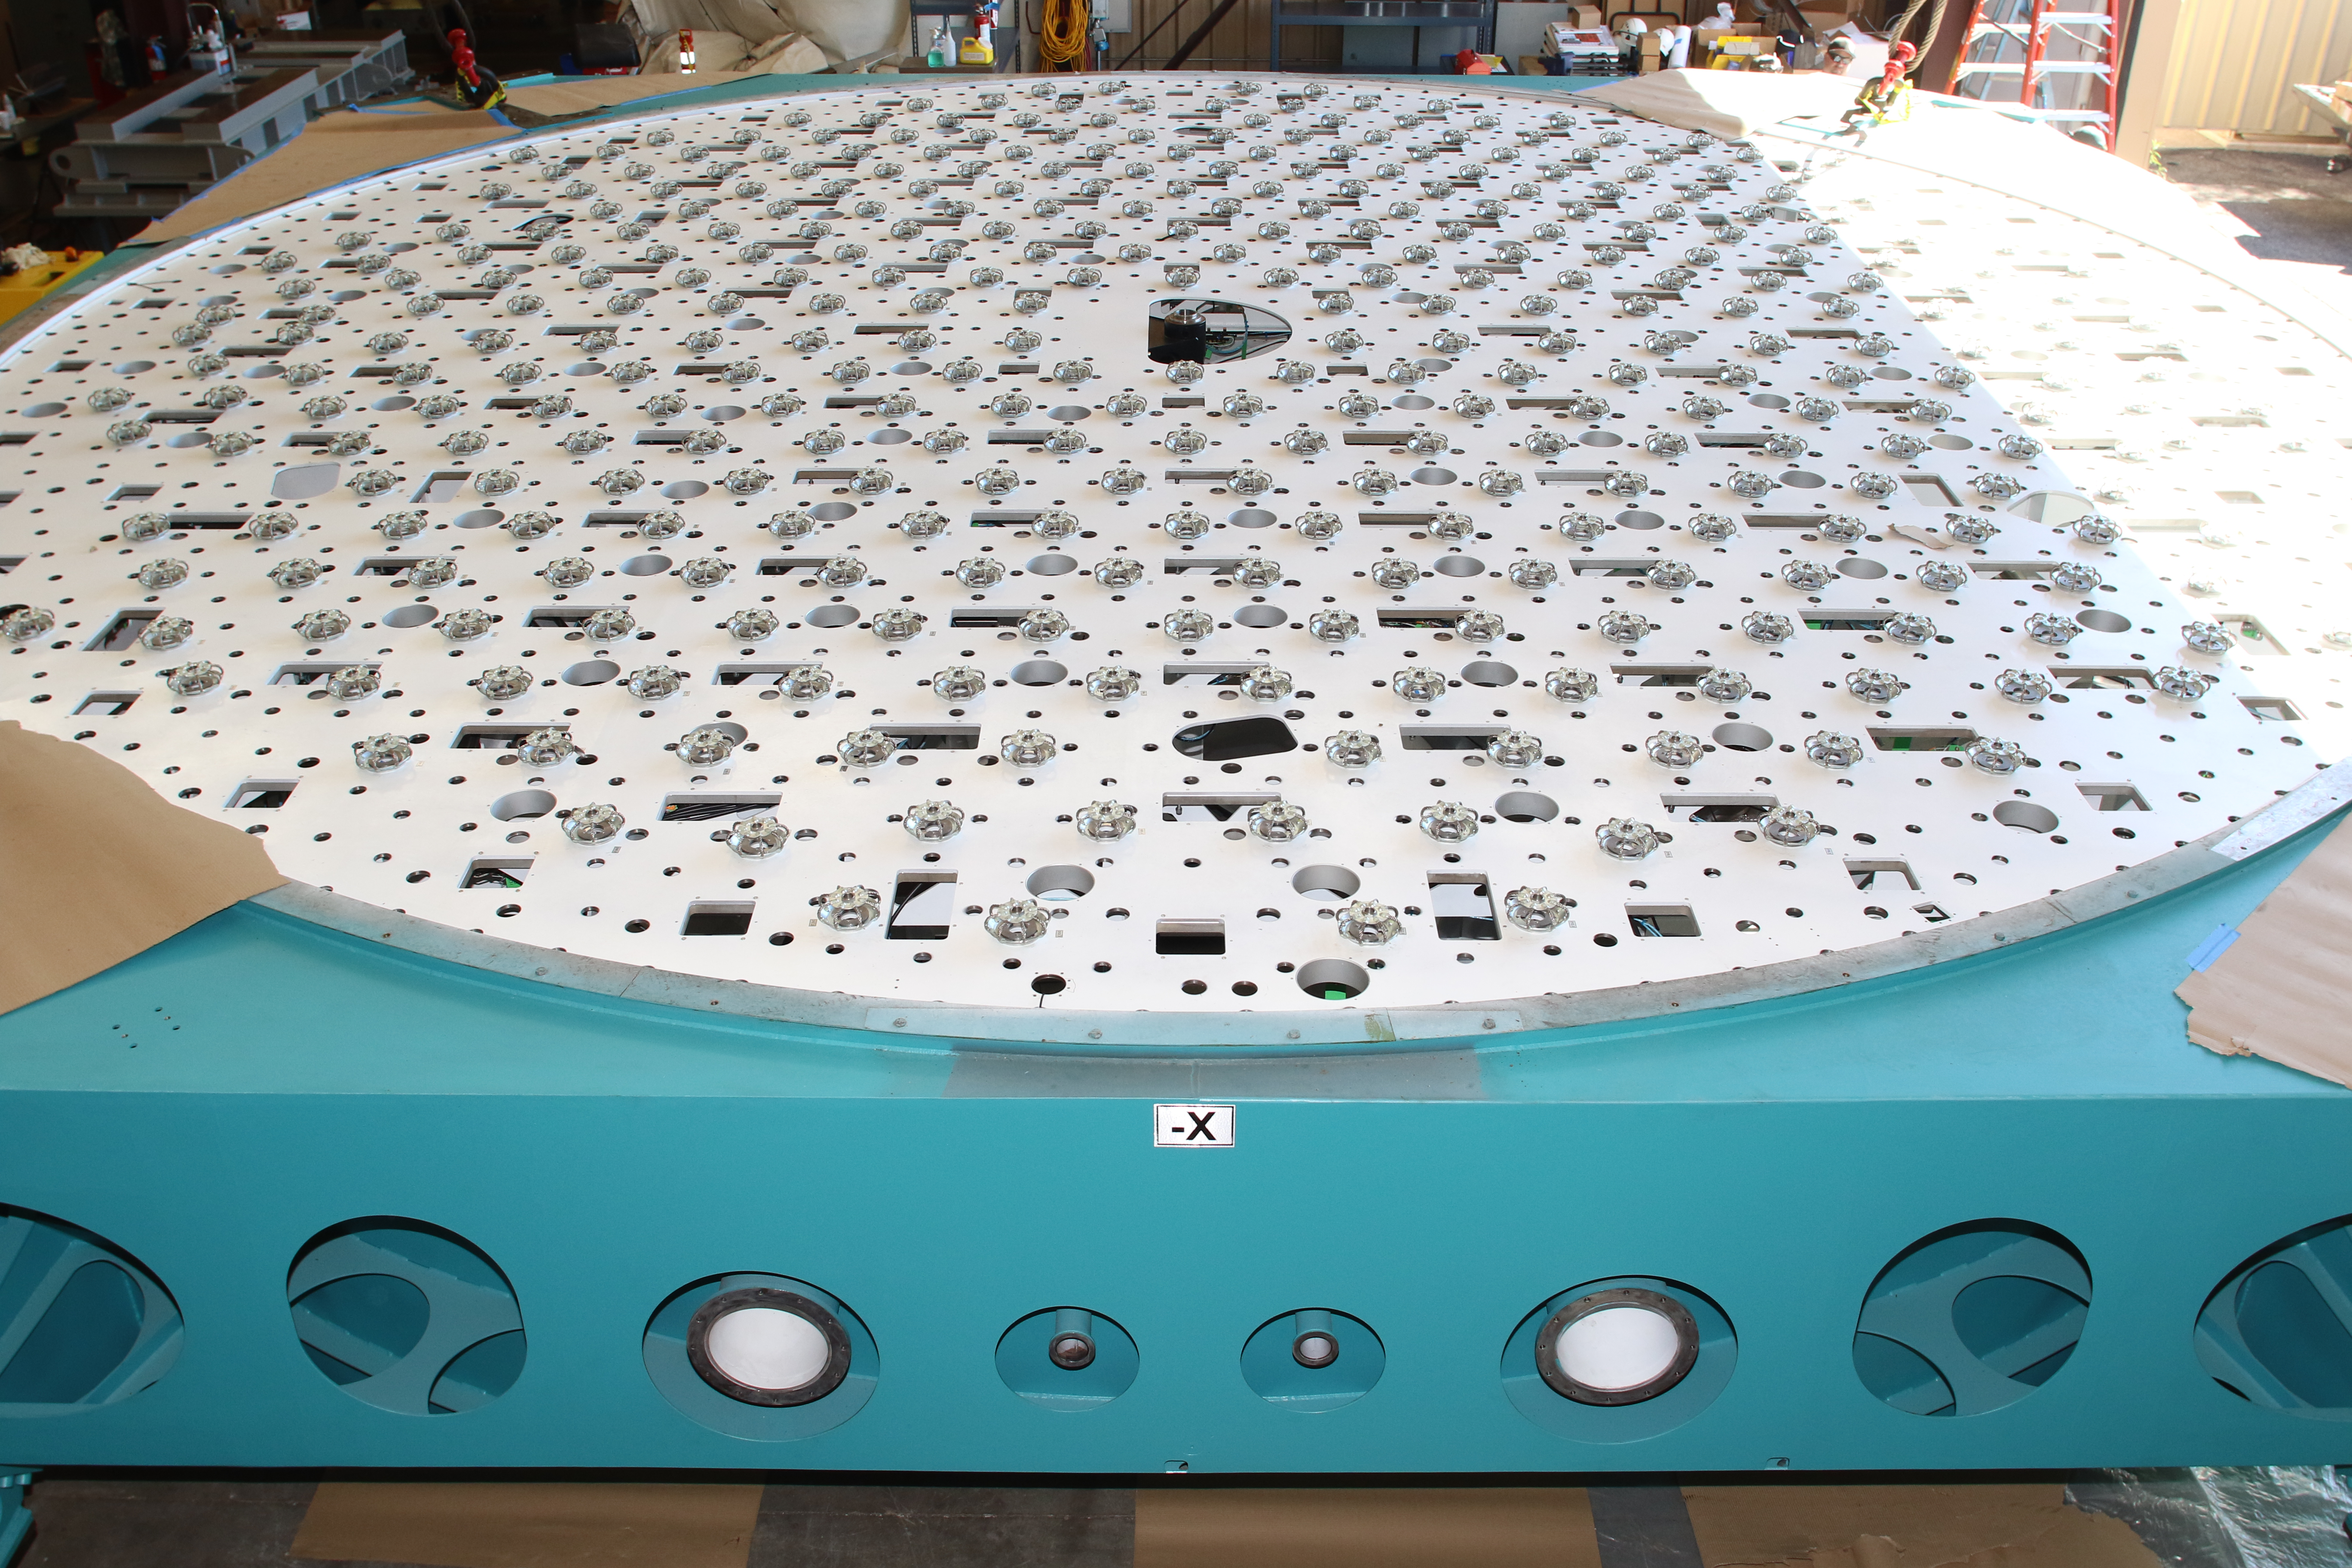

M1M3 Cell Loaded for Move

The Primary/Tertiary Mirror (M1M3) Cell Assembly is loaded onto a truck at CAID Industries on October 9, 2018, in preparation for its move to the Richard F Caris Mirror Lab.

Credit: Rubin Observatory/NSF/AURA